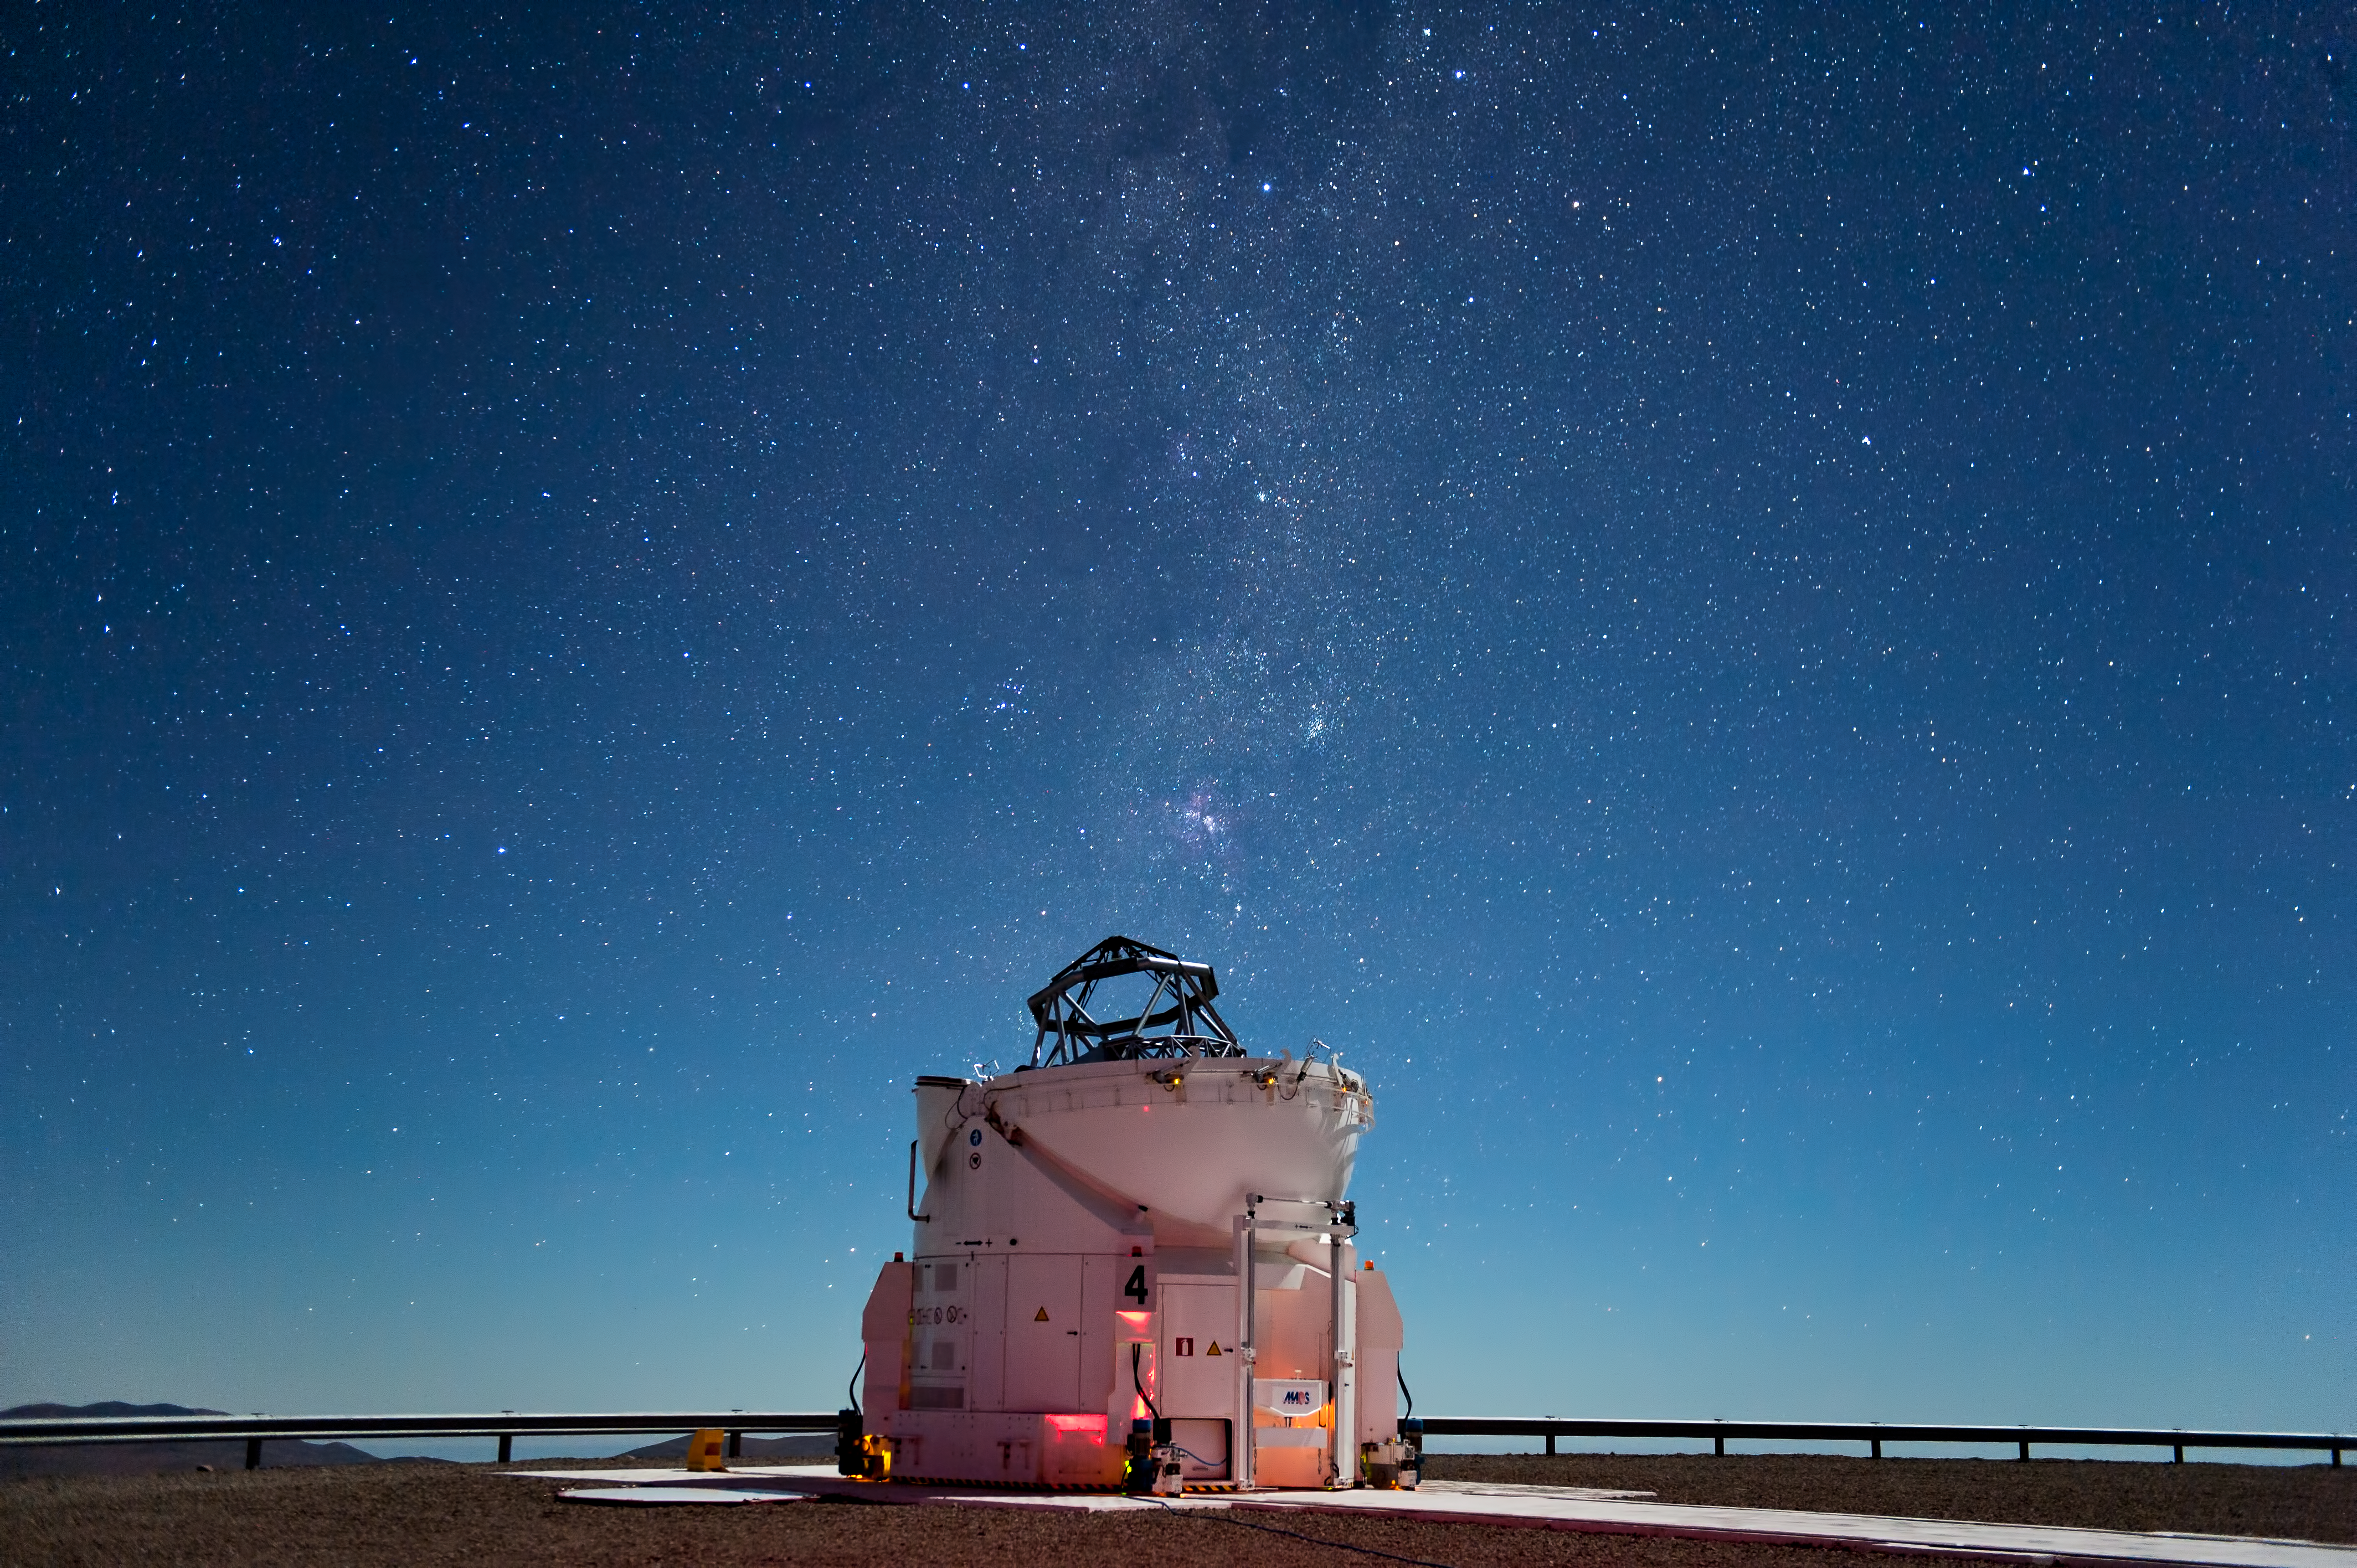

Starlight shines brightly above Paranal

After the Sun sets at ESO’s Paranal Observatory darkness descends, but the black sky is speckled with a glorious myriad of sparkling stars. This 15-second exposure demonstrates just how dazzling the skies above Paranal are. Located high in the Atacama Desert in Chile far from any sources of light pollution, on a clear moonless night it is possible to see your shadow cast by the light of the Milky Way alone.

Says visual artist and ESO Photo Ambassador José Francisco Salgado, “The skies at Paranal are among the darkest and steadiest I have photographed. I love photographing observatories and at Paranal it's incredible how you can still see just with starlight and zodiacal light!”

In the image the stars of the Milky Way seem to be pouring forth from the open dome of the telescope. The brightest patch close to the telescope is the Carina Nebula (NGC 3372), which contains some of the most massive stars in our galaxy (see for example eso0905 and eso1031). Near the top of the image are the stars of Crux, the Southern Cross. This constellation, and that of Carina, are in the southern sky and are therefore not visible from most northern latitudes.

The telescope in the image is the fourth 1.8-metre Auxiliary Telescope, part of the Very Large Telescope Interferometer (VLTI). The VLTI consists of four 8.2-metre telescopes, and the four smaller Auxiliary Telescopes, which have mirrors 1.8 metres across. Thanks to the size of the telescopes, their cutting-edge technology, and the excellent conditions at the site, it is no wonder that Paranal is considered the most advanced visible-light observatory in the world.

Credit: ESO/José Francisco Salgado (josefrancisco.org)